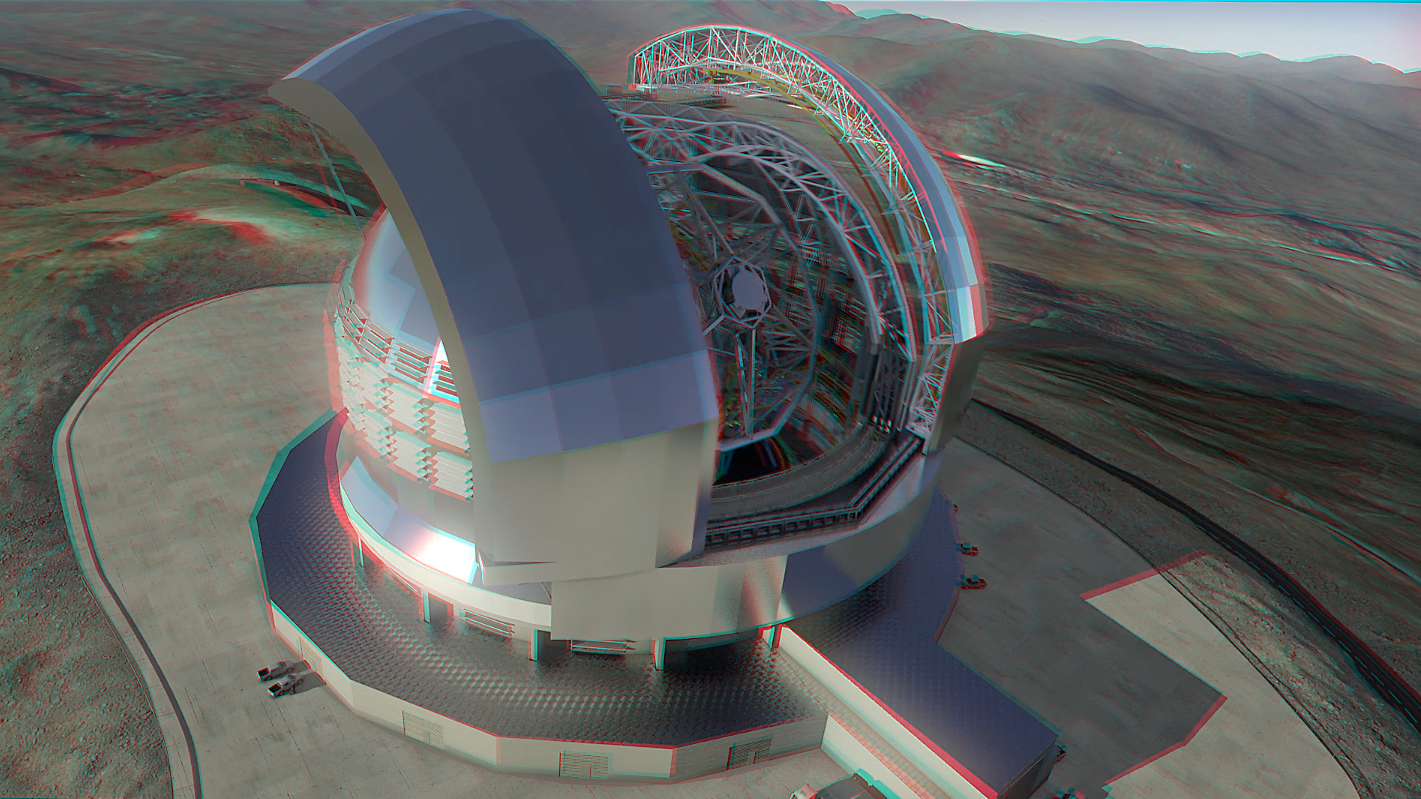

ELT in 3D

An artist's rendering of the upcoming Extremely Large Telescope (ELT) on the Cerro Armazones mountain in Chile. The mountain's peak has been flattened and vital road systems built as a precursor to the full construction. The ELT will be the largest optical/near-infrared telescope in the world.

With some special red/blue glasses, it is now possible to get an even more realistic idea of what the telescope will look like when complete.

Credit: N. L. Bradford/ESO